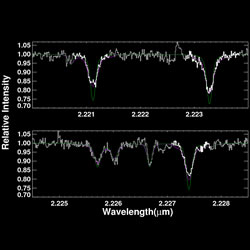

K-band spectrum of V568 Ori

K-band spectrum of V568 Ori obtained with PHOENIX on Gemini South.

Credit: International Gemini Observatory/NOIRLab/NSF/AURA